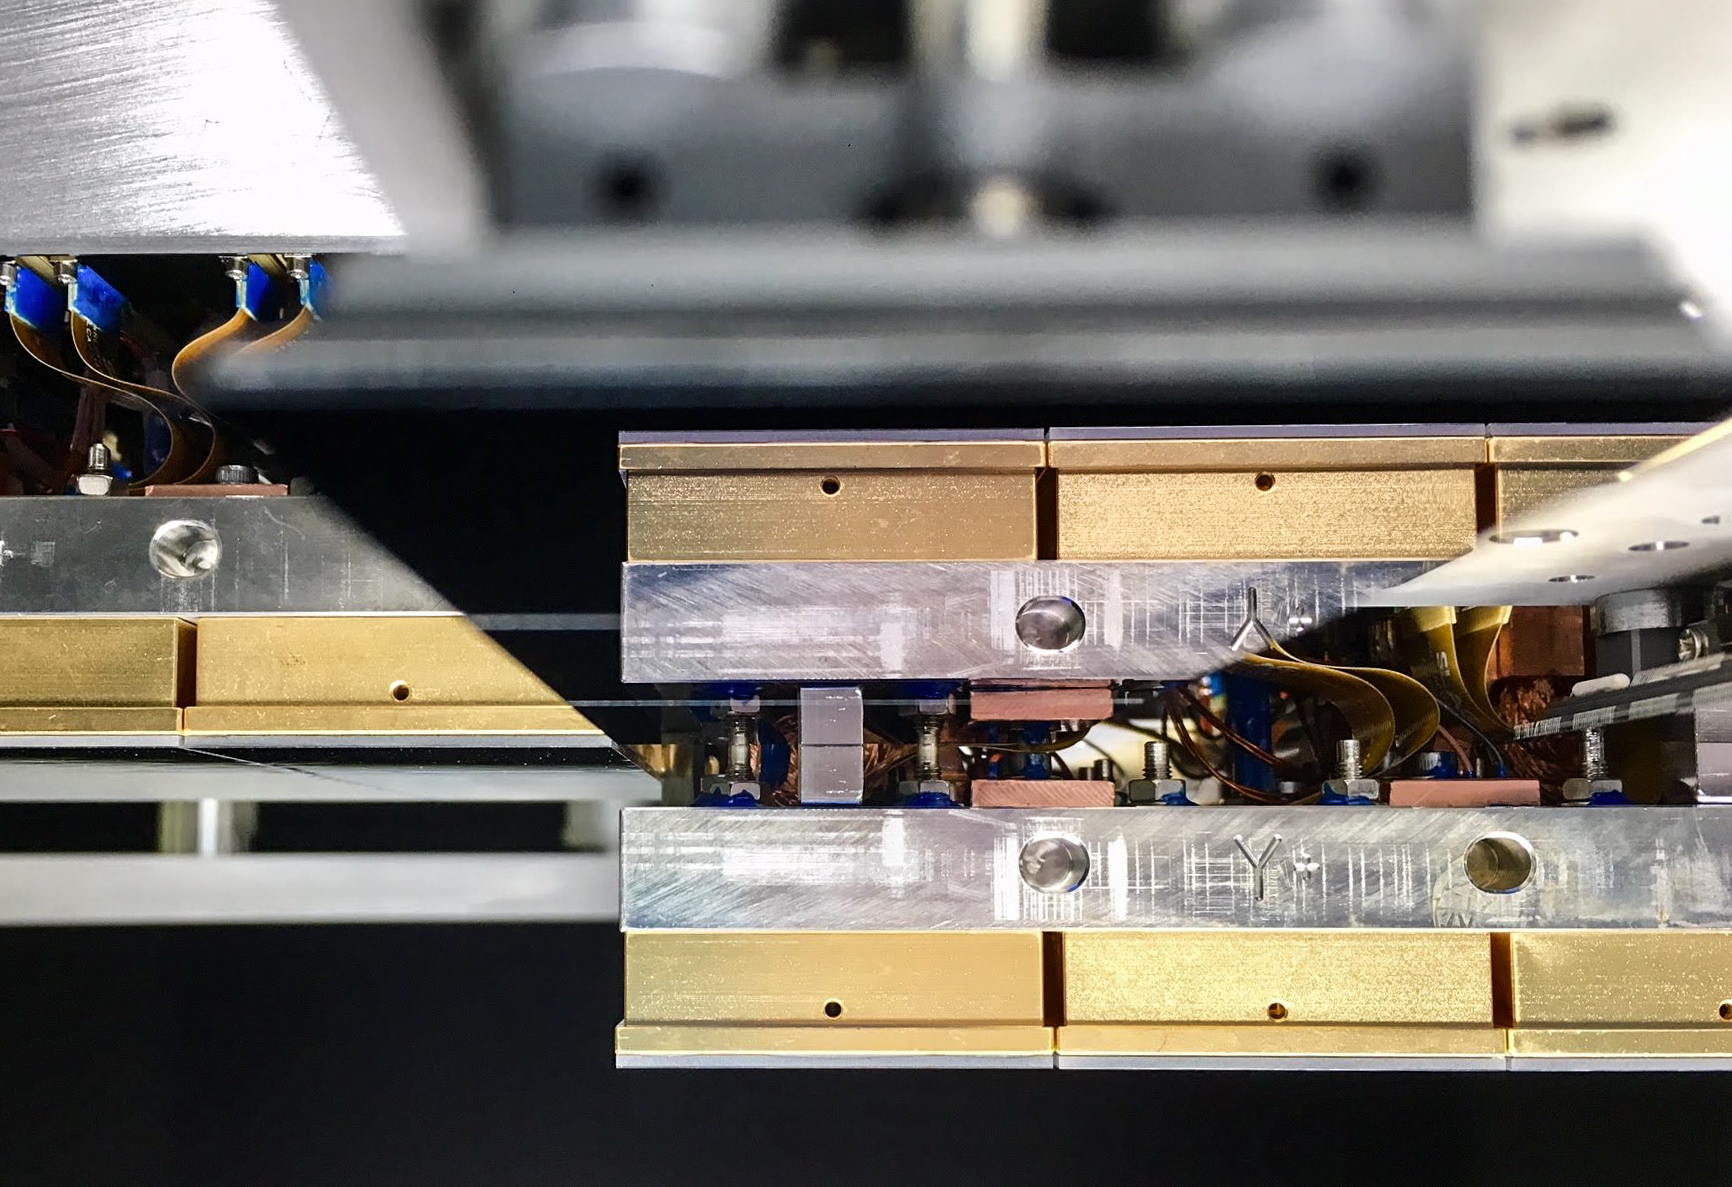

Vera C. Rubin Observatory LSST Camera Focal Plane Build 043

Testing the process of installing RTMs into the cryostat using a mechanical RTM and prototype cryostat assembly. These mechanical prototypes have all of the same features and most of the same tolerances as the real RTMs and cryostat assembly, but use metallic components in place of the CeSic (carbon fiber reinforced silicon carbide) and non-functional CCD sensors.

Credit: Travis Lange/SLAC National Accelerator Laboratory